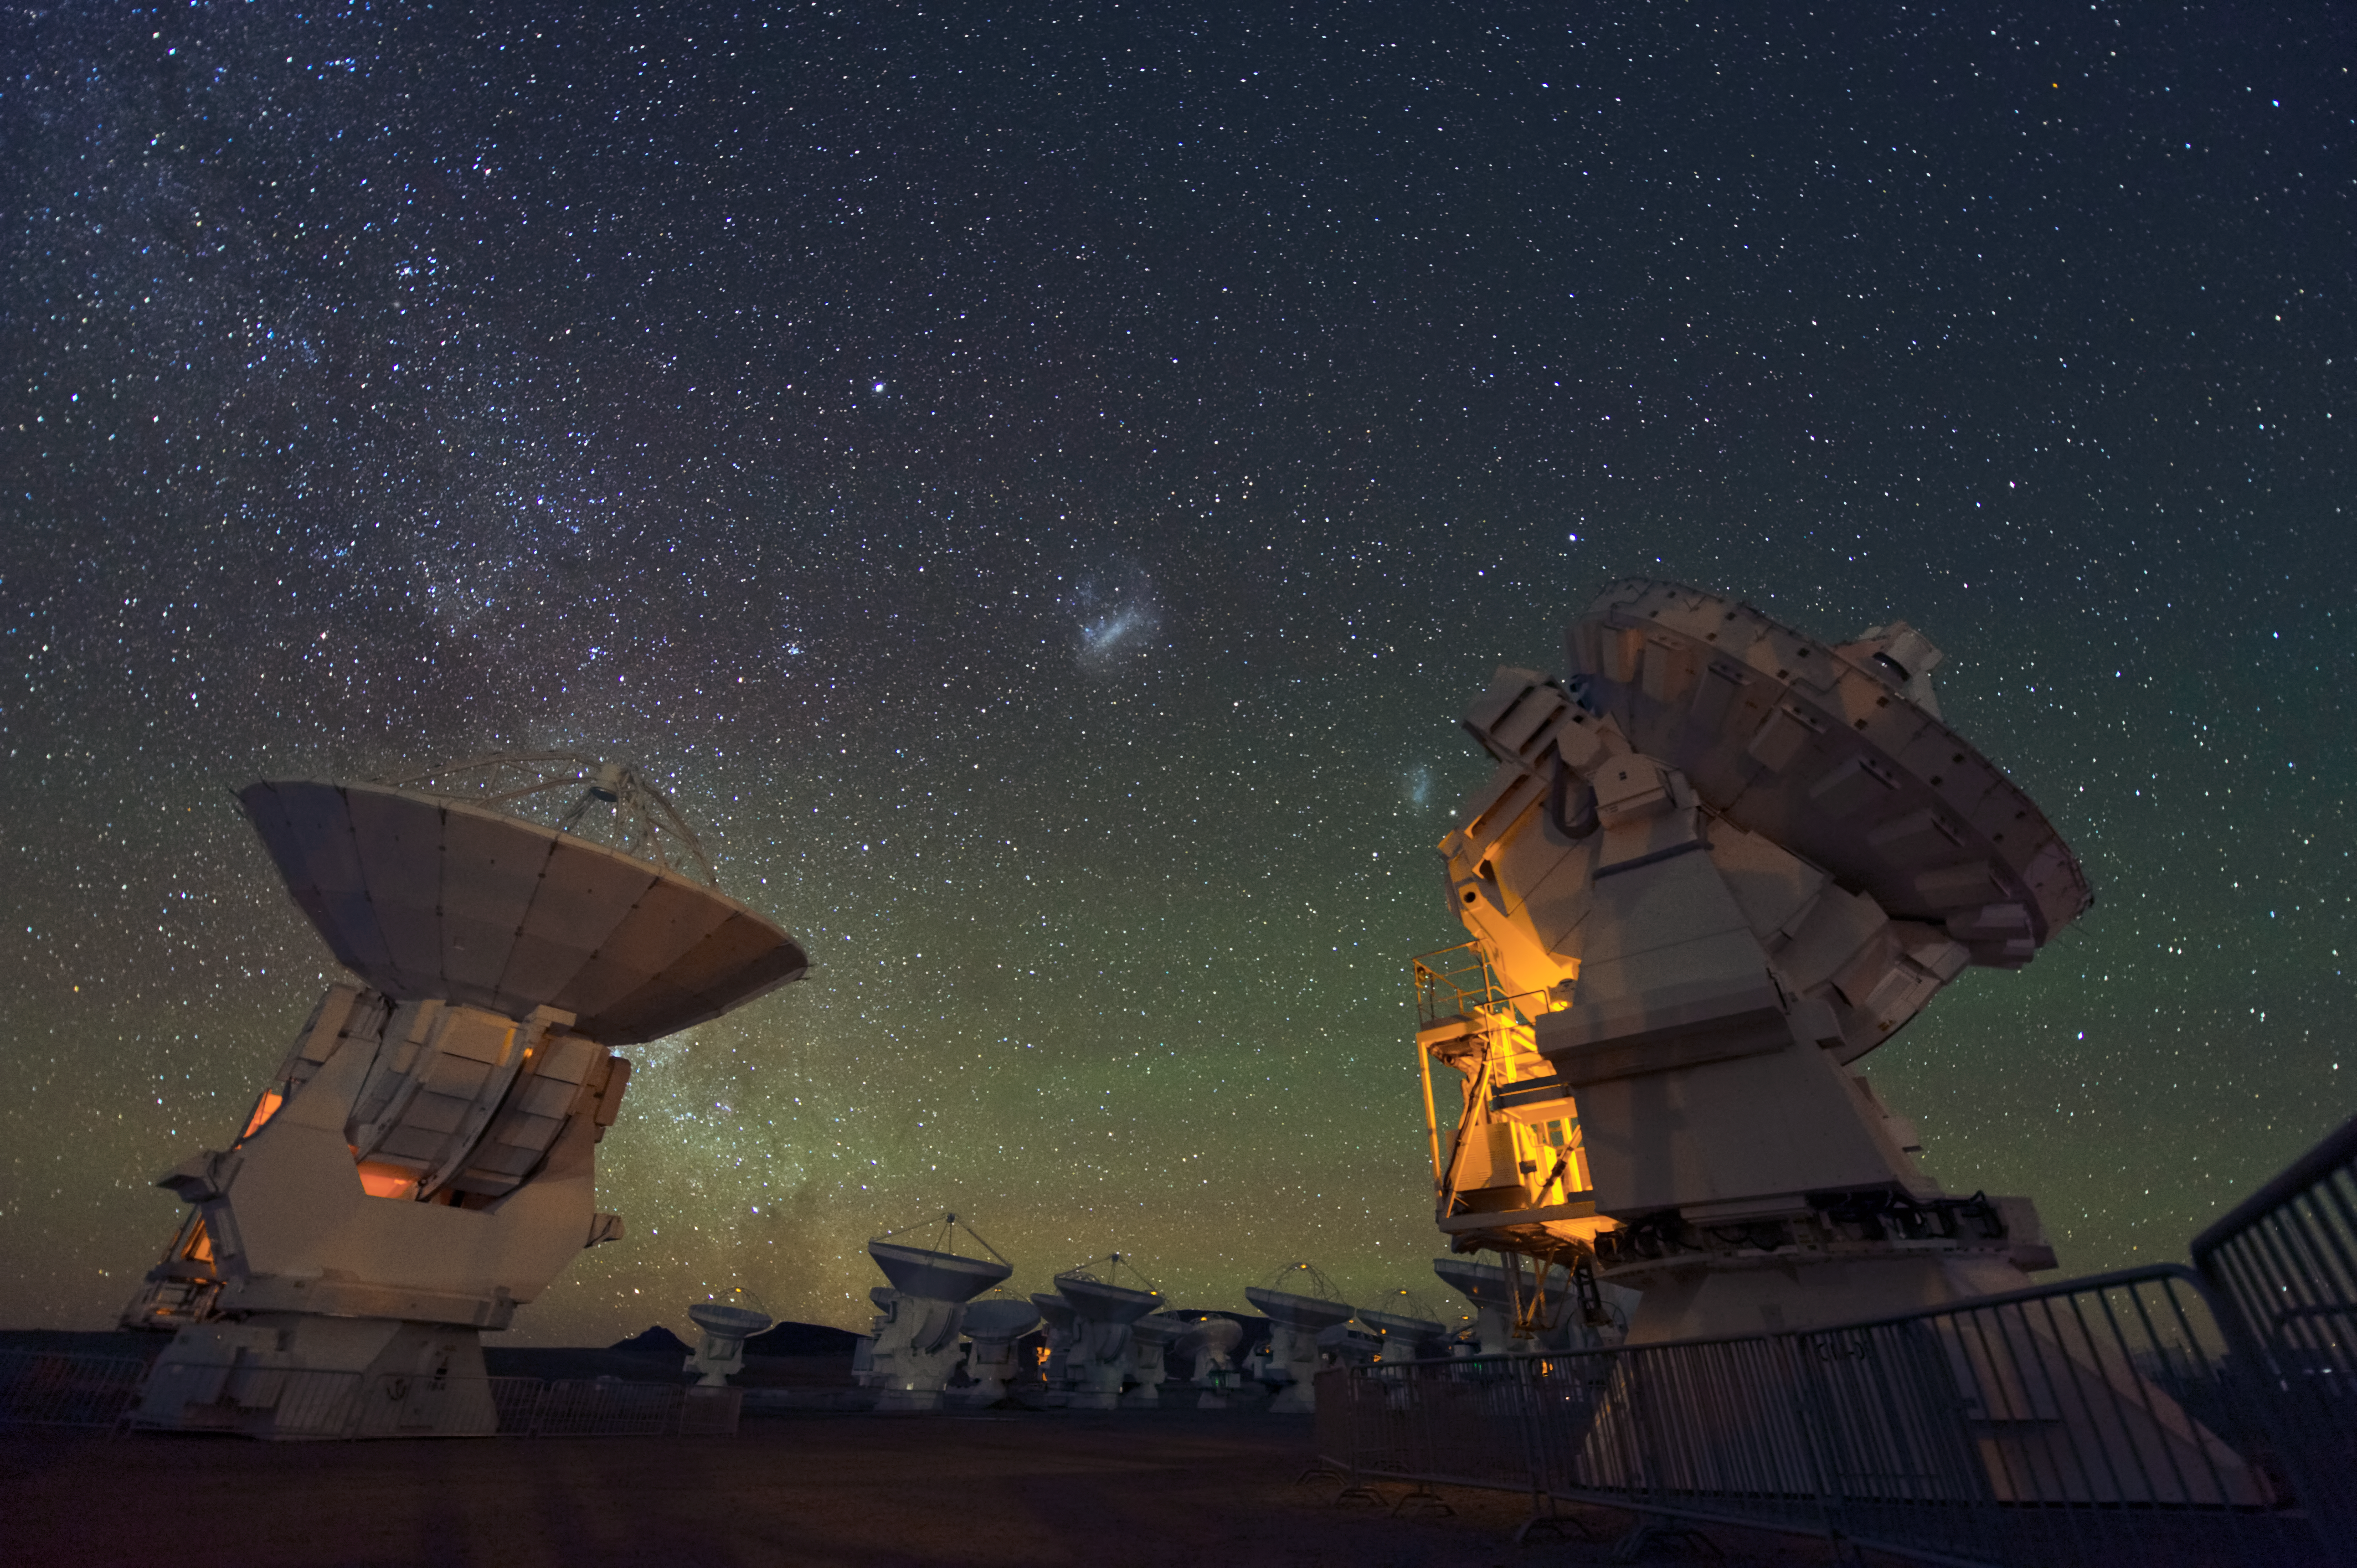

ALMA at night

ALMA antennas under the clear sky at Chajnantor Plateau, 5000 metres atop the Chilean Andes.

Credit: ESO/C. Malin